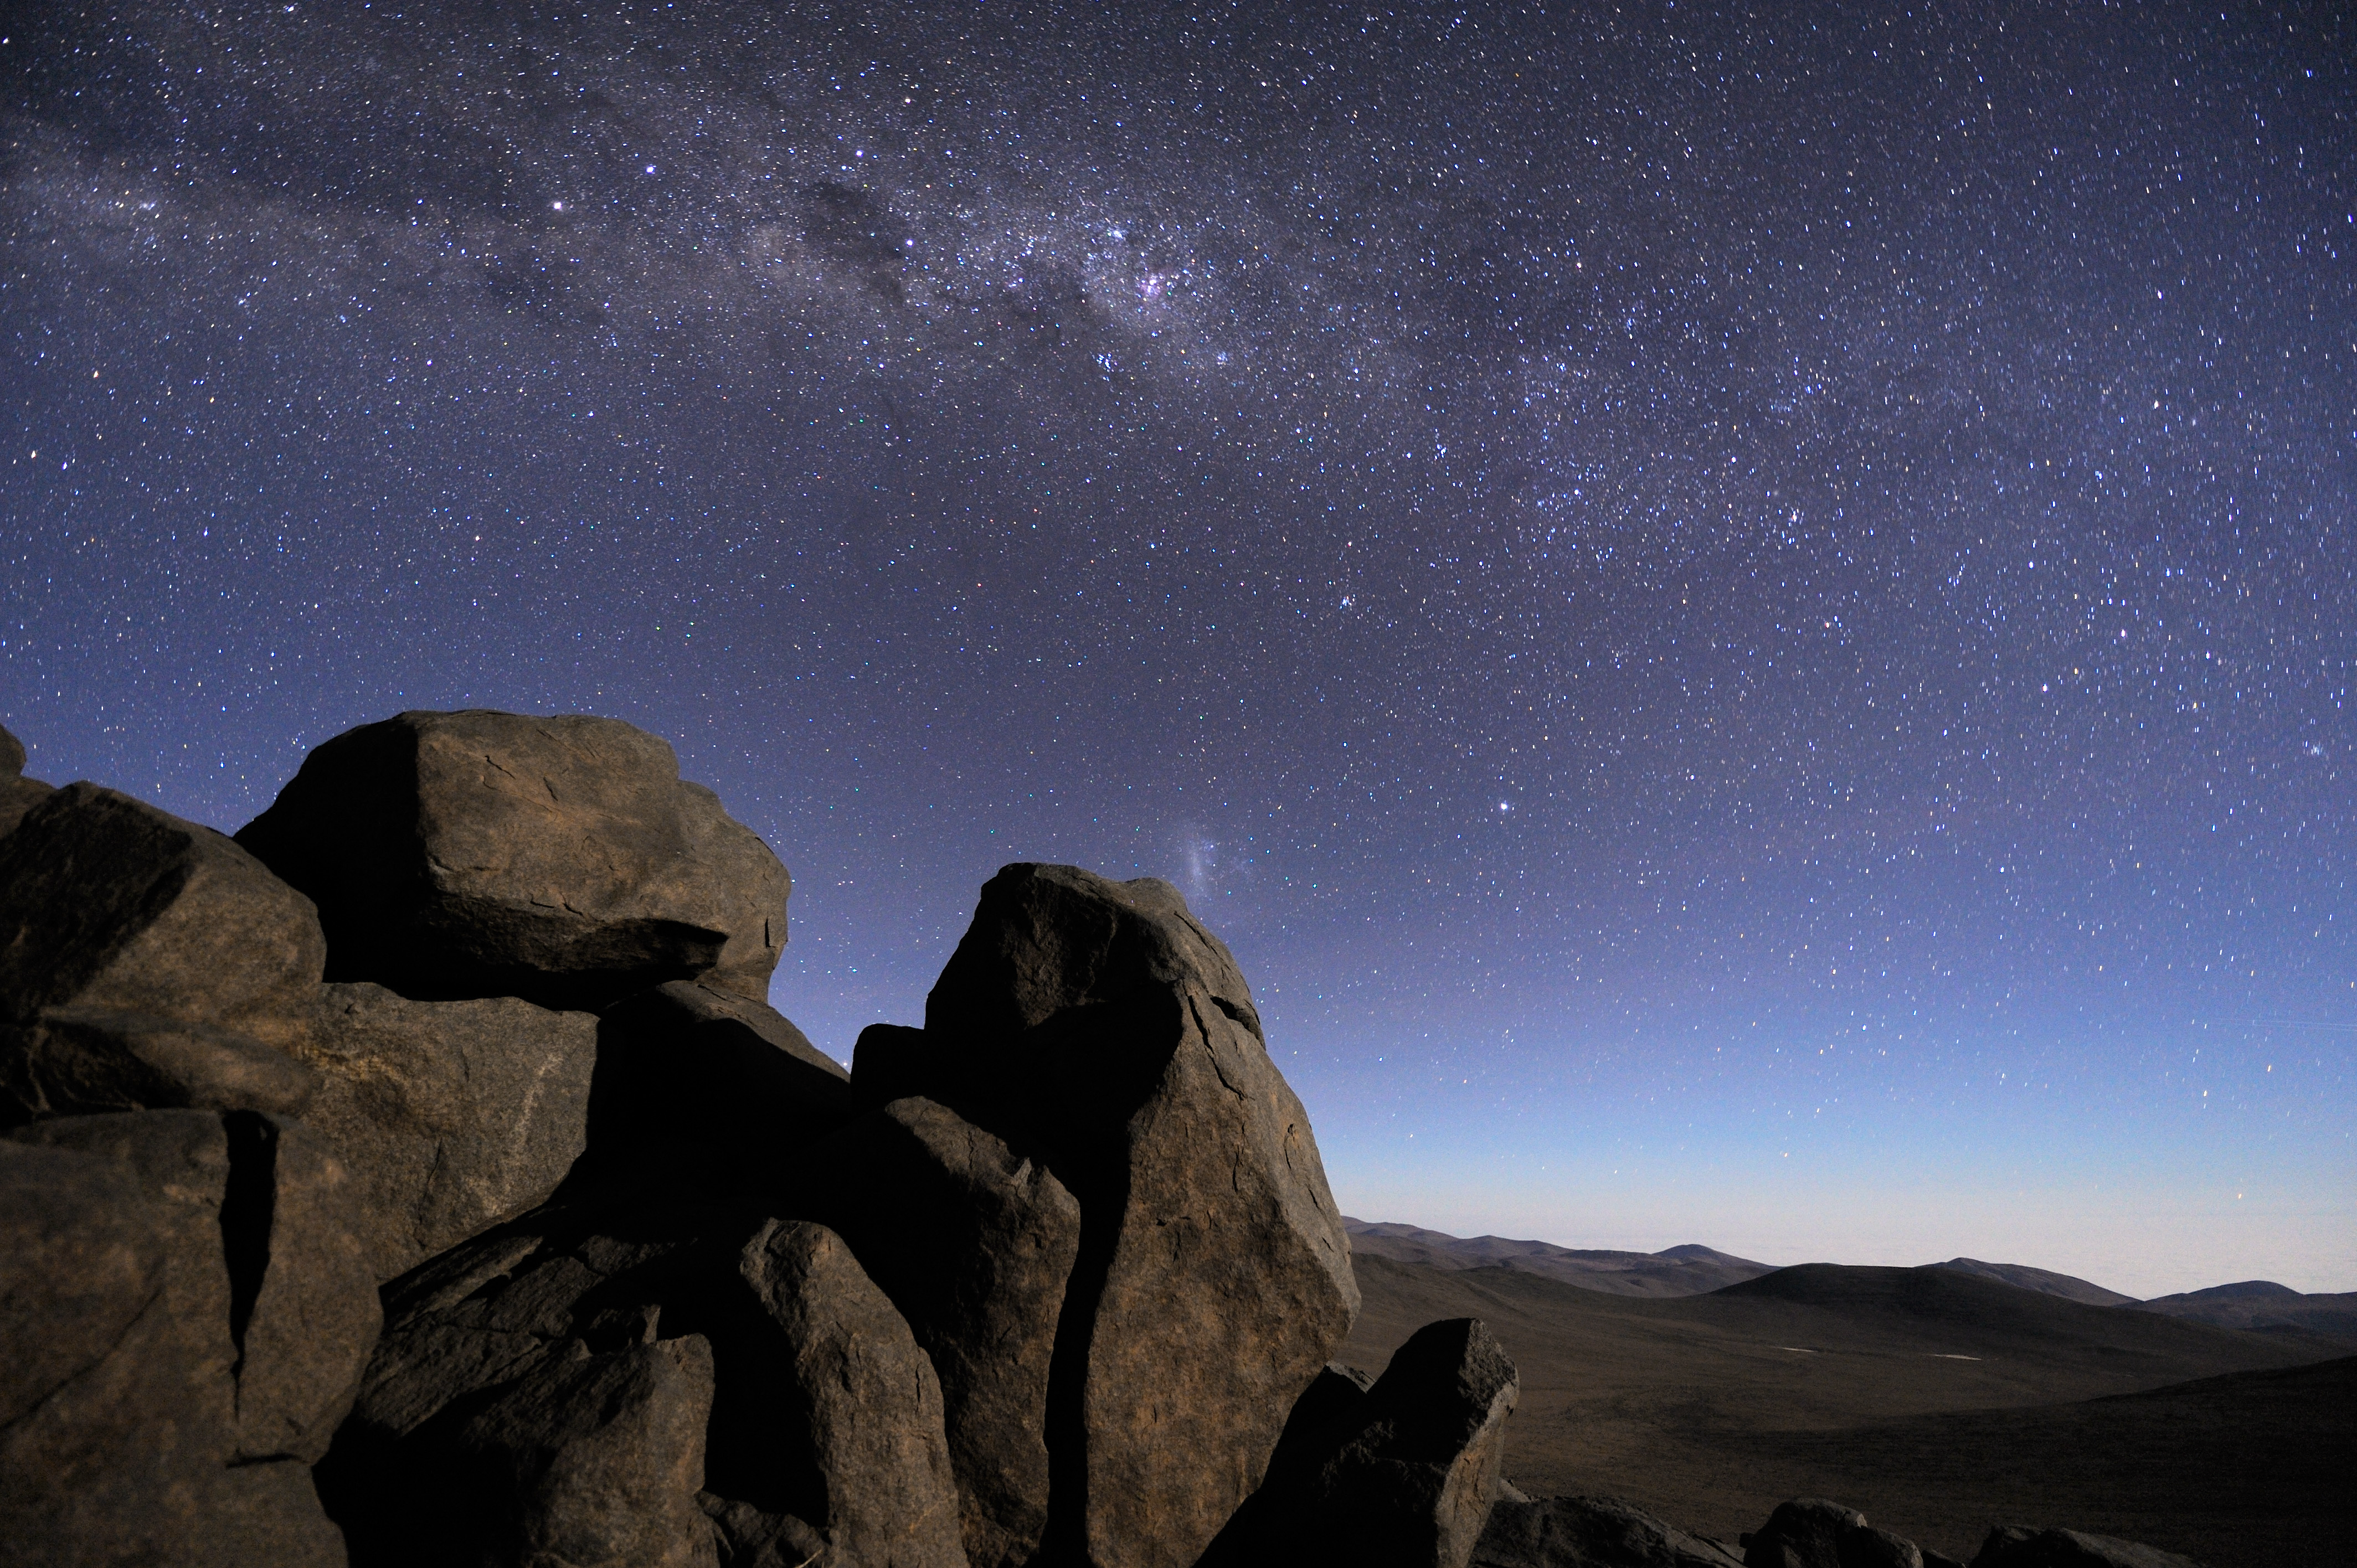

The Milky Way seen from the Atacama Desert

The Milky Way captured at twilight from the Atacama Desert, home of the ESO observatories since the 1960´s, and selected site for the Extremely Large Telescope (ELT), the world´s biggest eye on the sky. Right above the rock at the centre of the picture, the Large Magellanic Cloud, a neighbourhood galaxy of the Milky Way is visible. Above this, the reddish spot of the bright Carina Nebula is visible. On the plan of the Milky Way, toward left, the Southern Cross with the Coal Sack can also be spotted, followed by two bright stars, respectively Beta and Alpha Centauri.

Credit: G. Hüdepohl (atacamaphoto.com)/ESO